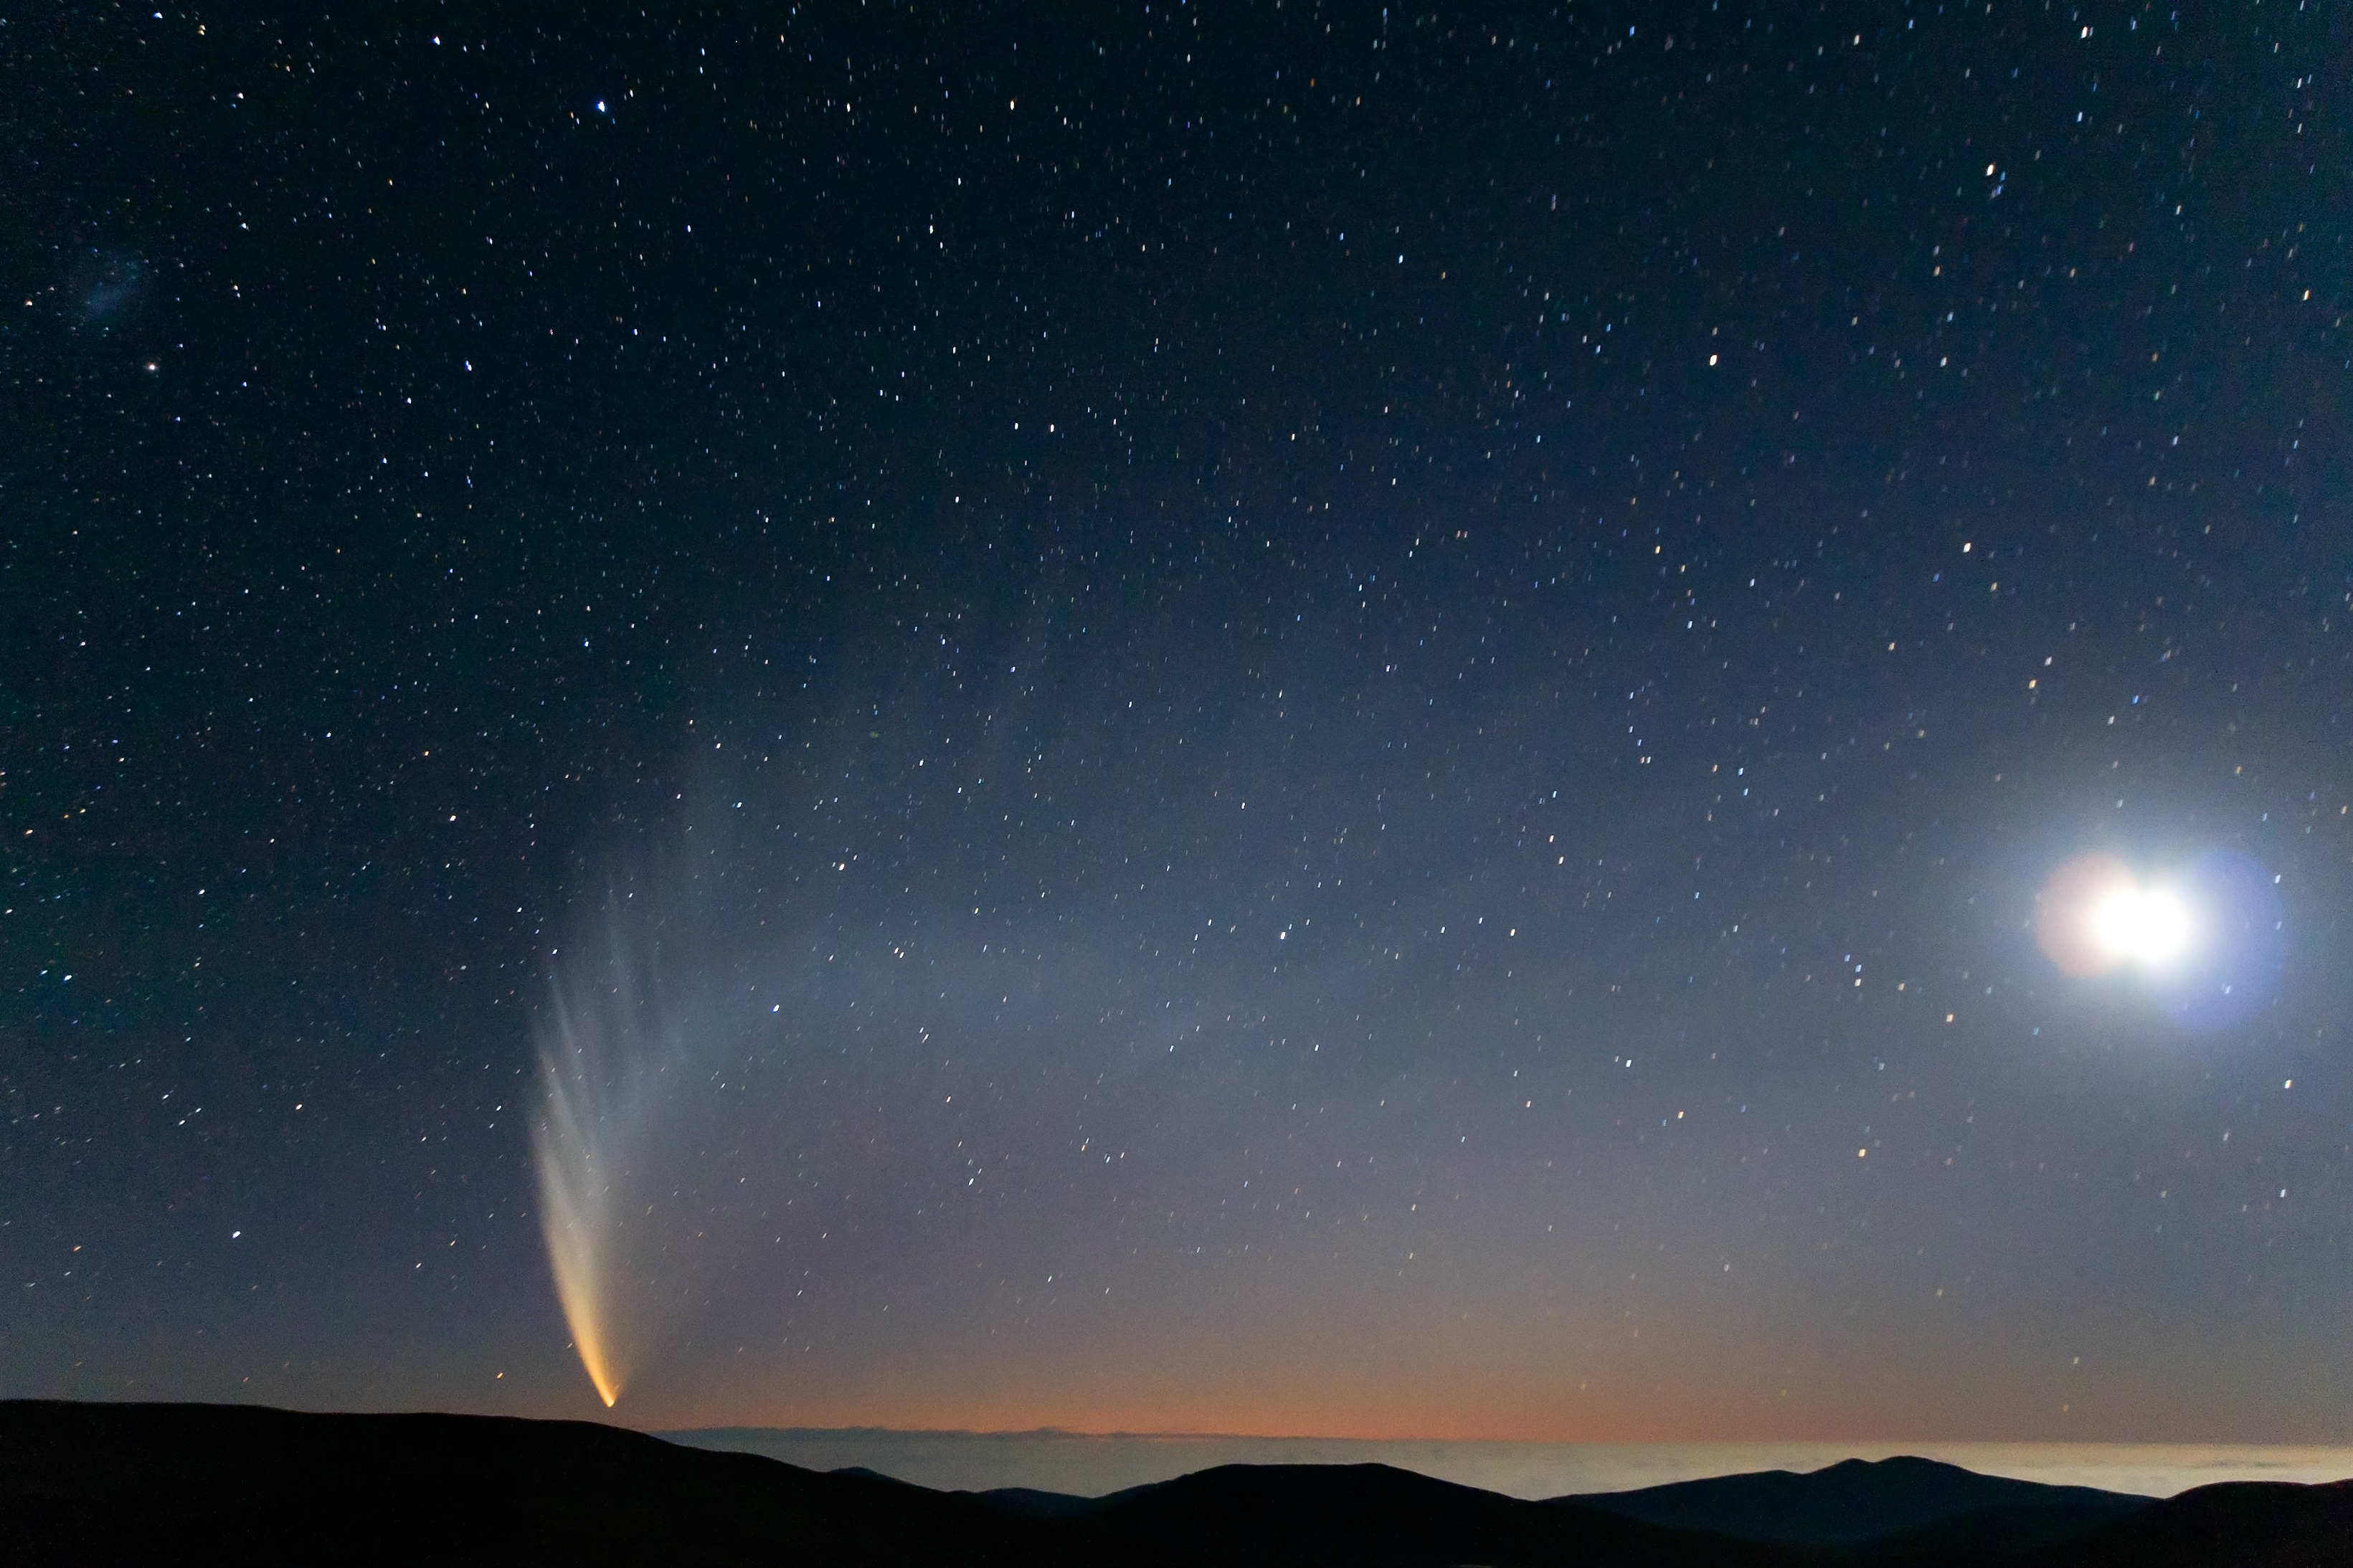

Comet McNaught over the Pacific Ocean

In this extraordinary picture taken from Paranal Observatory, the incomparable view offered by Comet C/2006 P1 (McNaught), which reached its perihelion in January 2007, unexpectedly becoming the brightest comet in the previous 40 years. The majestic comet, accompanied by the crescent Moon (on the right) is setting at twilight over the “sea of clouds” which typically covers the Pacific Ocean, only 12 km away from the observatory. The Small Magellanic Cloud (SMC) is also visible on the upper left.

Credit: S. Deiries/ESO